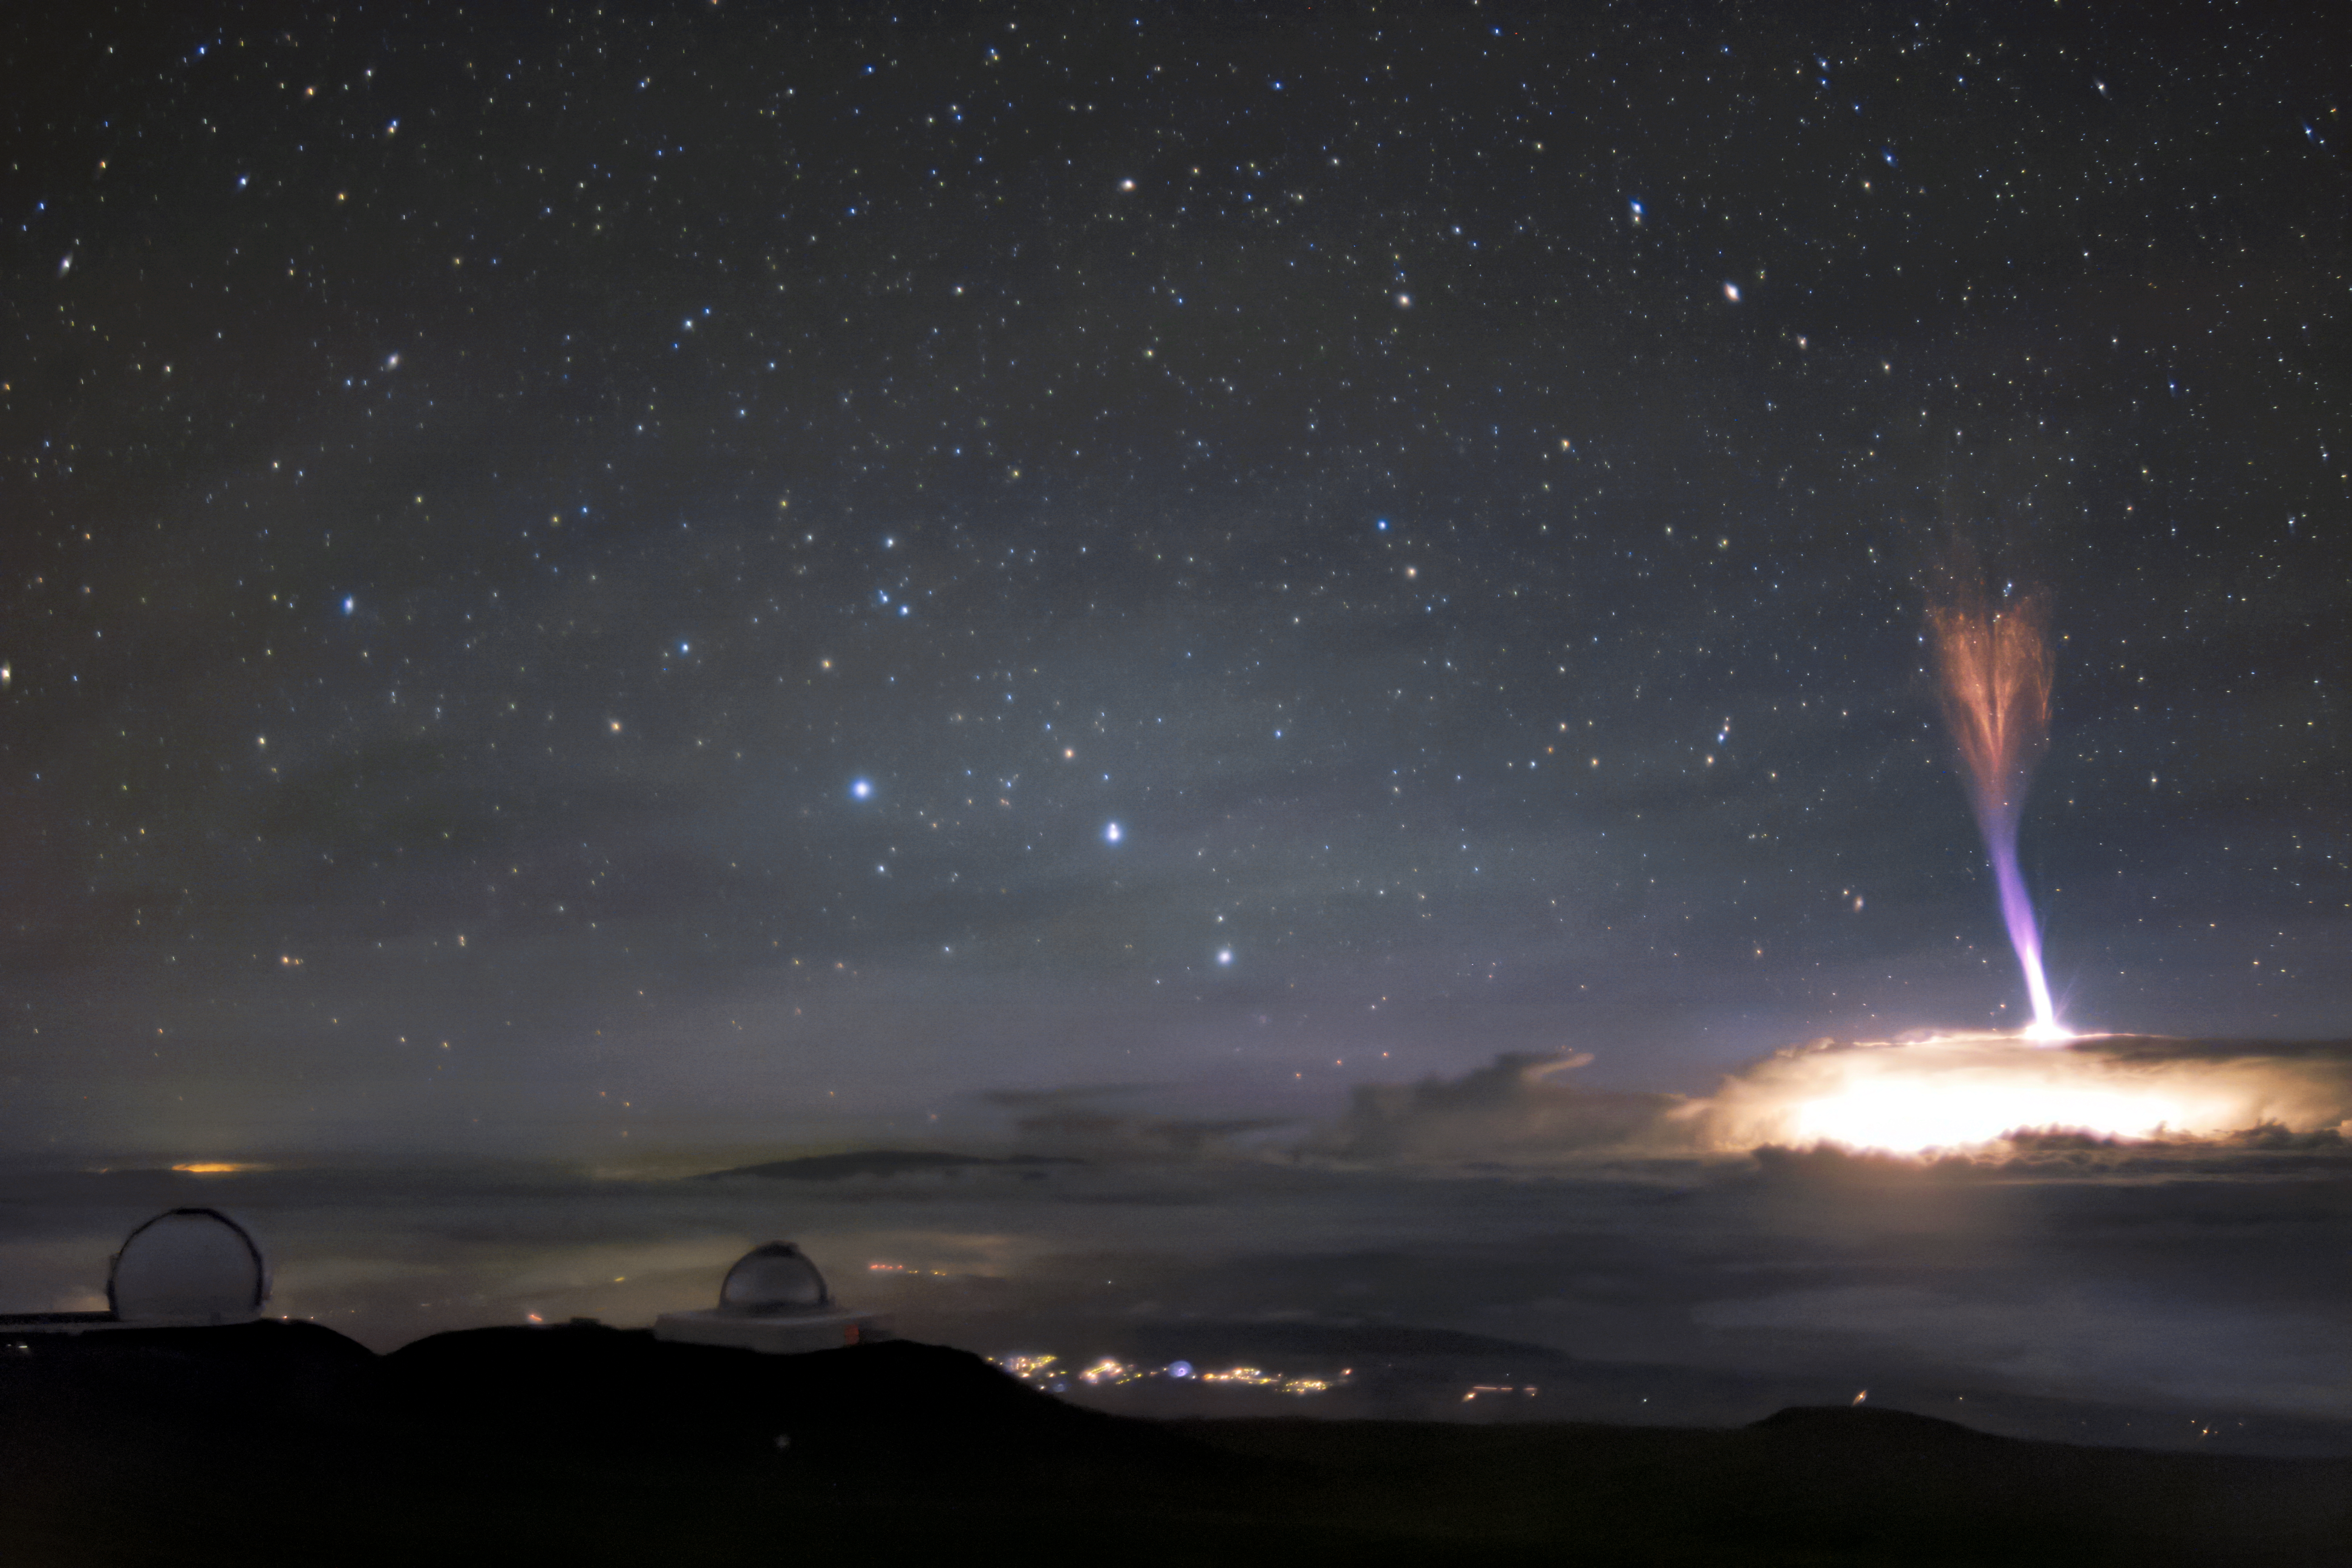

Lightning Strikes Up

The telescopes at Maunakea sit calmly beneath a sky filled with extraordinary light. Amongst these telescopes is Gemini North, the northern member of the international Gemini Observatory, a Program of NSF NOIRLab. Gemini North sits at an altitude of around 4200 meters (13,800 feet). Not only does this altitude facilitate world-class astronomical observations, but Gemini North’s nighttime Cloudcams were able to capture the extraordinary light phenomena seen on the right side of the image.

The column of blue and red lights surrounded by a bright blaze of white light appears so otherworldly that it looks like it must be a special effect. This breathtaking image, however, is entirely real. It features the lightning phenomena named a red sprite.

Red sprites are distinctive because of their color, and also the direction in which they strike. The red and blue lights are shooting down from 50-90 kilometers toward the top of the cloud deck. It is extremely rare to capture these phenomena on camera and even more so from this unique perspective.

This image was taken on 24 July 2017.

Credit: International Gemini Observatory/NOIRLab/NSF/AURA/A. Smith